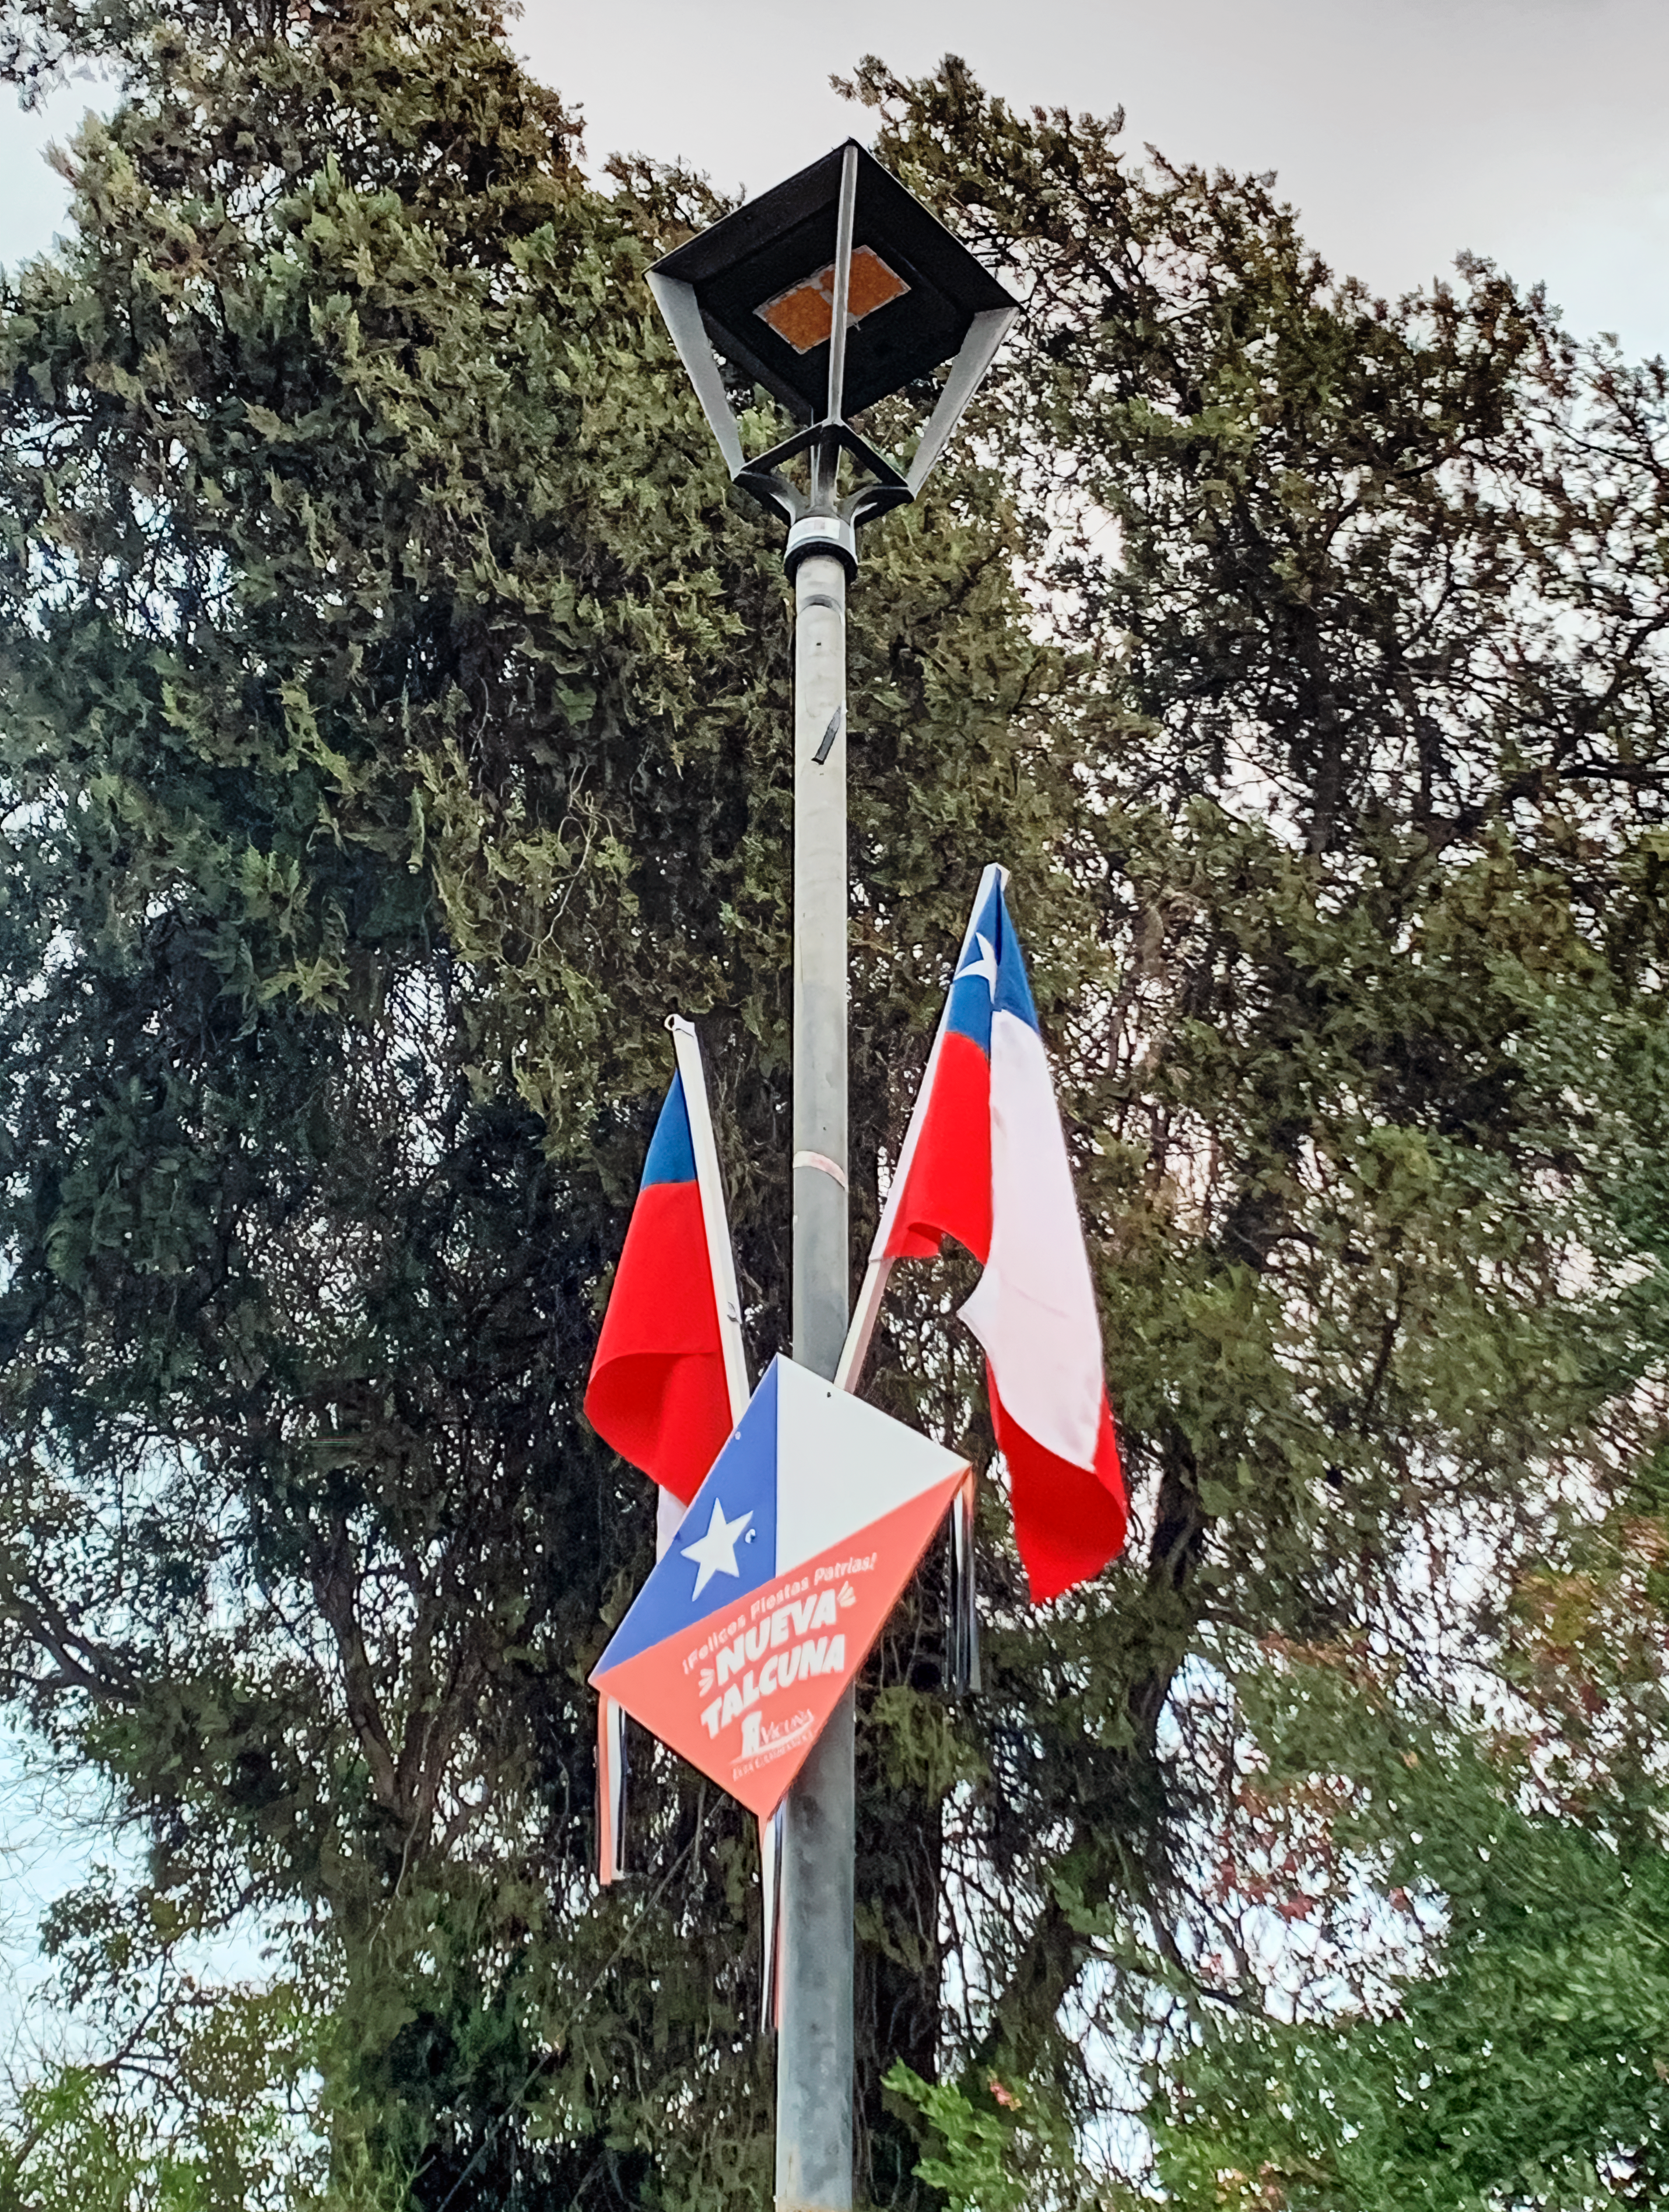

New light-pollution-compliant lighting in Vicuña

To support the care of the night sky in the Elqui Valley, AURA and NOIRLab presented the municipality of Vicuña with modern light-pollution-compliant lighting, which was installed in the central part of the square. These lights, which have a specialized amber filter that removes virtually all light from the blue part of the spectrum, comply with the new standard for lighting which will soon be enacted across Chile. This project was developed by experts at the Office for the Protection of the Skies of Northern Chile (OPCC).

Credit: NOIRLab/NSF/AURA